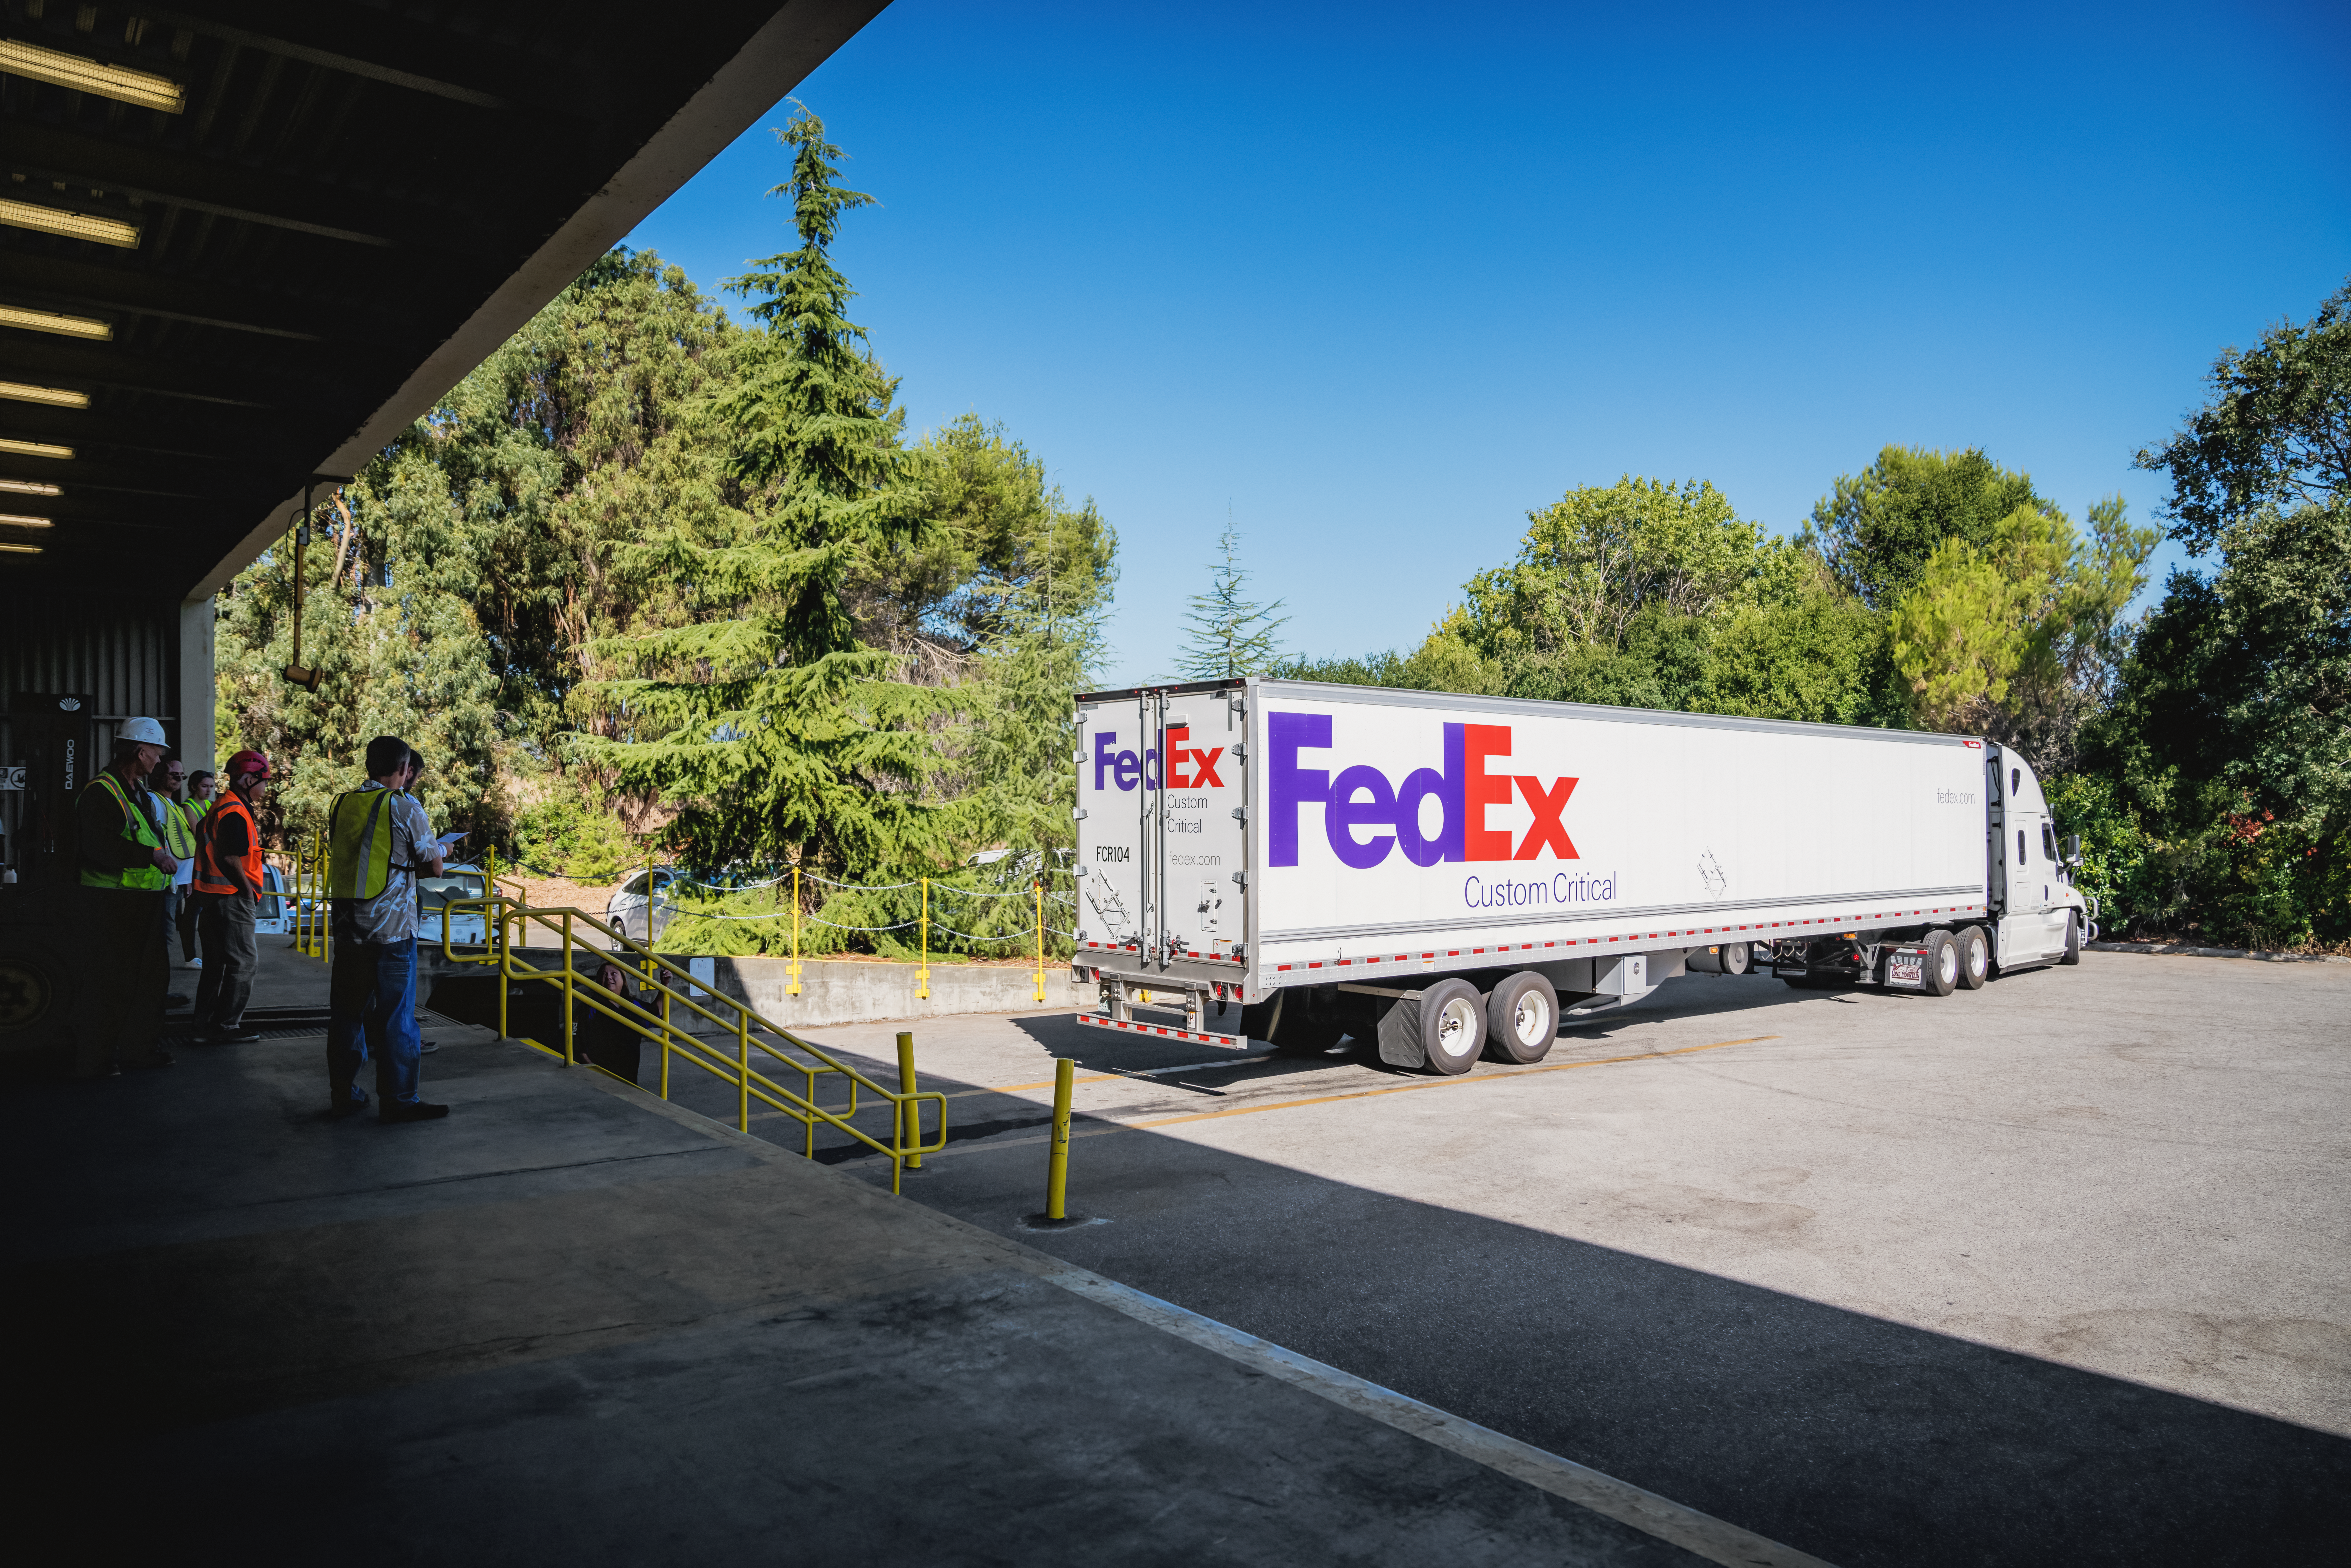

The LSST Camera Lens is here!

The largest high-performance optical lens ever fabricated (5.1 feet in diameter), seen arriving at SLAC, for the 3,200-megapixel digital camera of the Legacy Survey of Space and Time (LSST). The lens is mounted with a smaller companion lens (3.9 feet in diameter) in a carbon fiber structure. Both lenses have been built over the past five years by Boulder, Colorado-based Ball Aerospace and Technologies Corp. and its subcontractor, Tucson-based Arizona Optical Systems. Read more in the press release.

Credit: Farrin Abbott / SLAC National Accelerator Laboratory